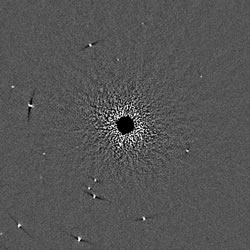

Processed ADI sequence

A processed ADI sequence with the speckles subtracted over the period of field rotation described in the text in this box. Residual dark trails adjacent to background stars are a result of processing artifacts and illustrate the field rotation that occurred during the period of this sequence. This image is from the GDPS data using the ALTAIR/NIRI adaptive optics system.

Credit: International Gemini Observatory/NOIRLab/NSF/AURA